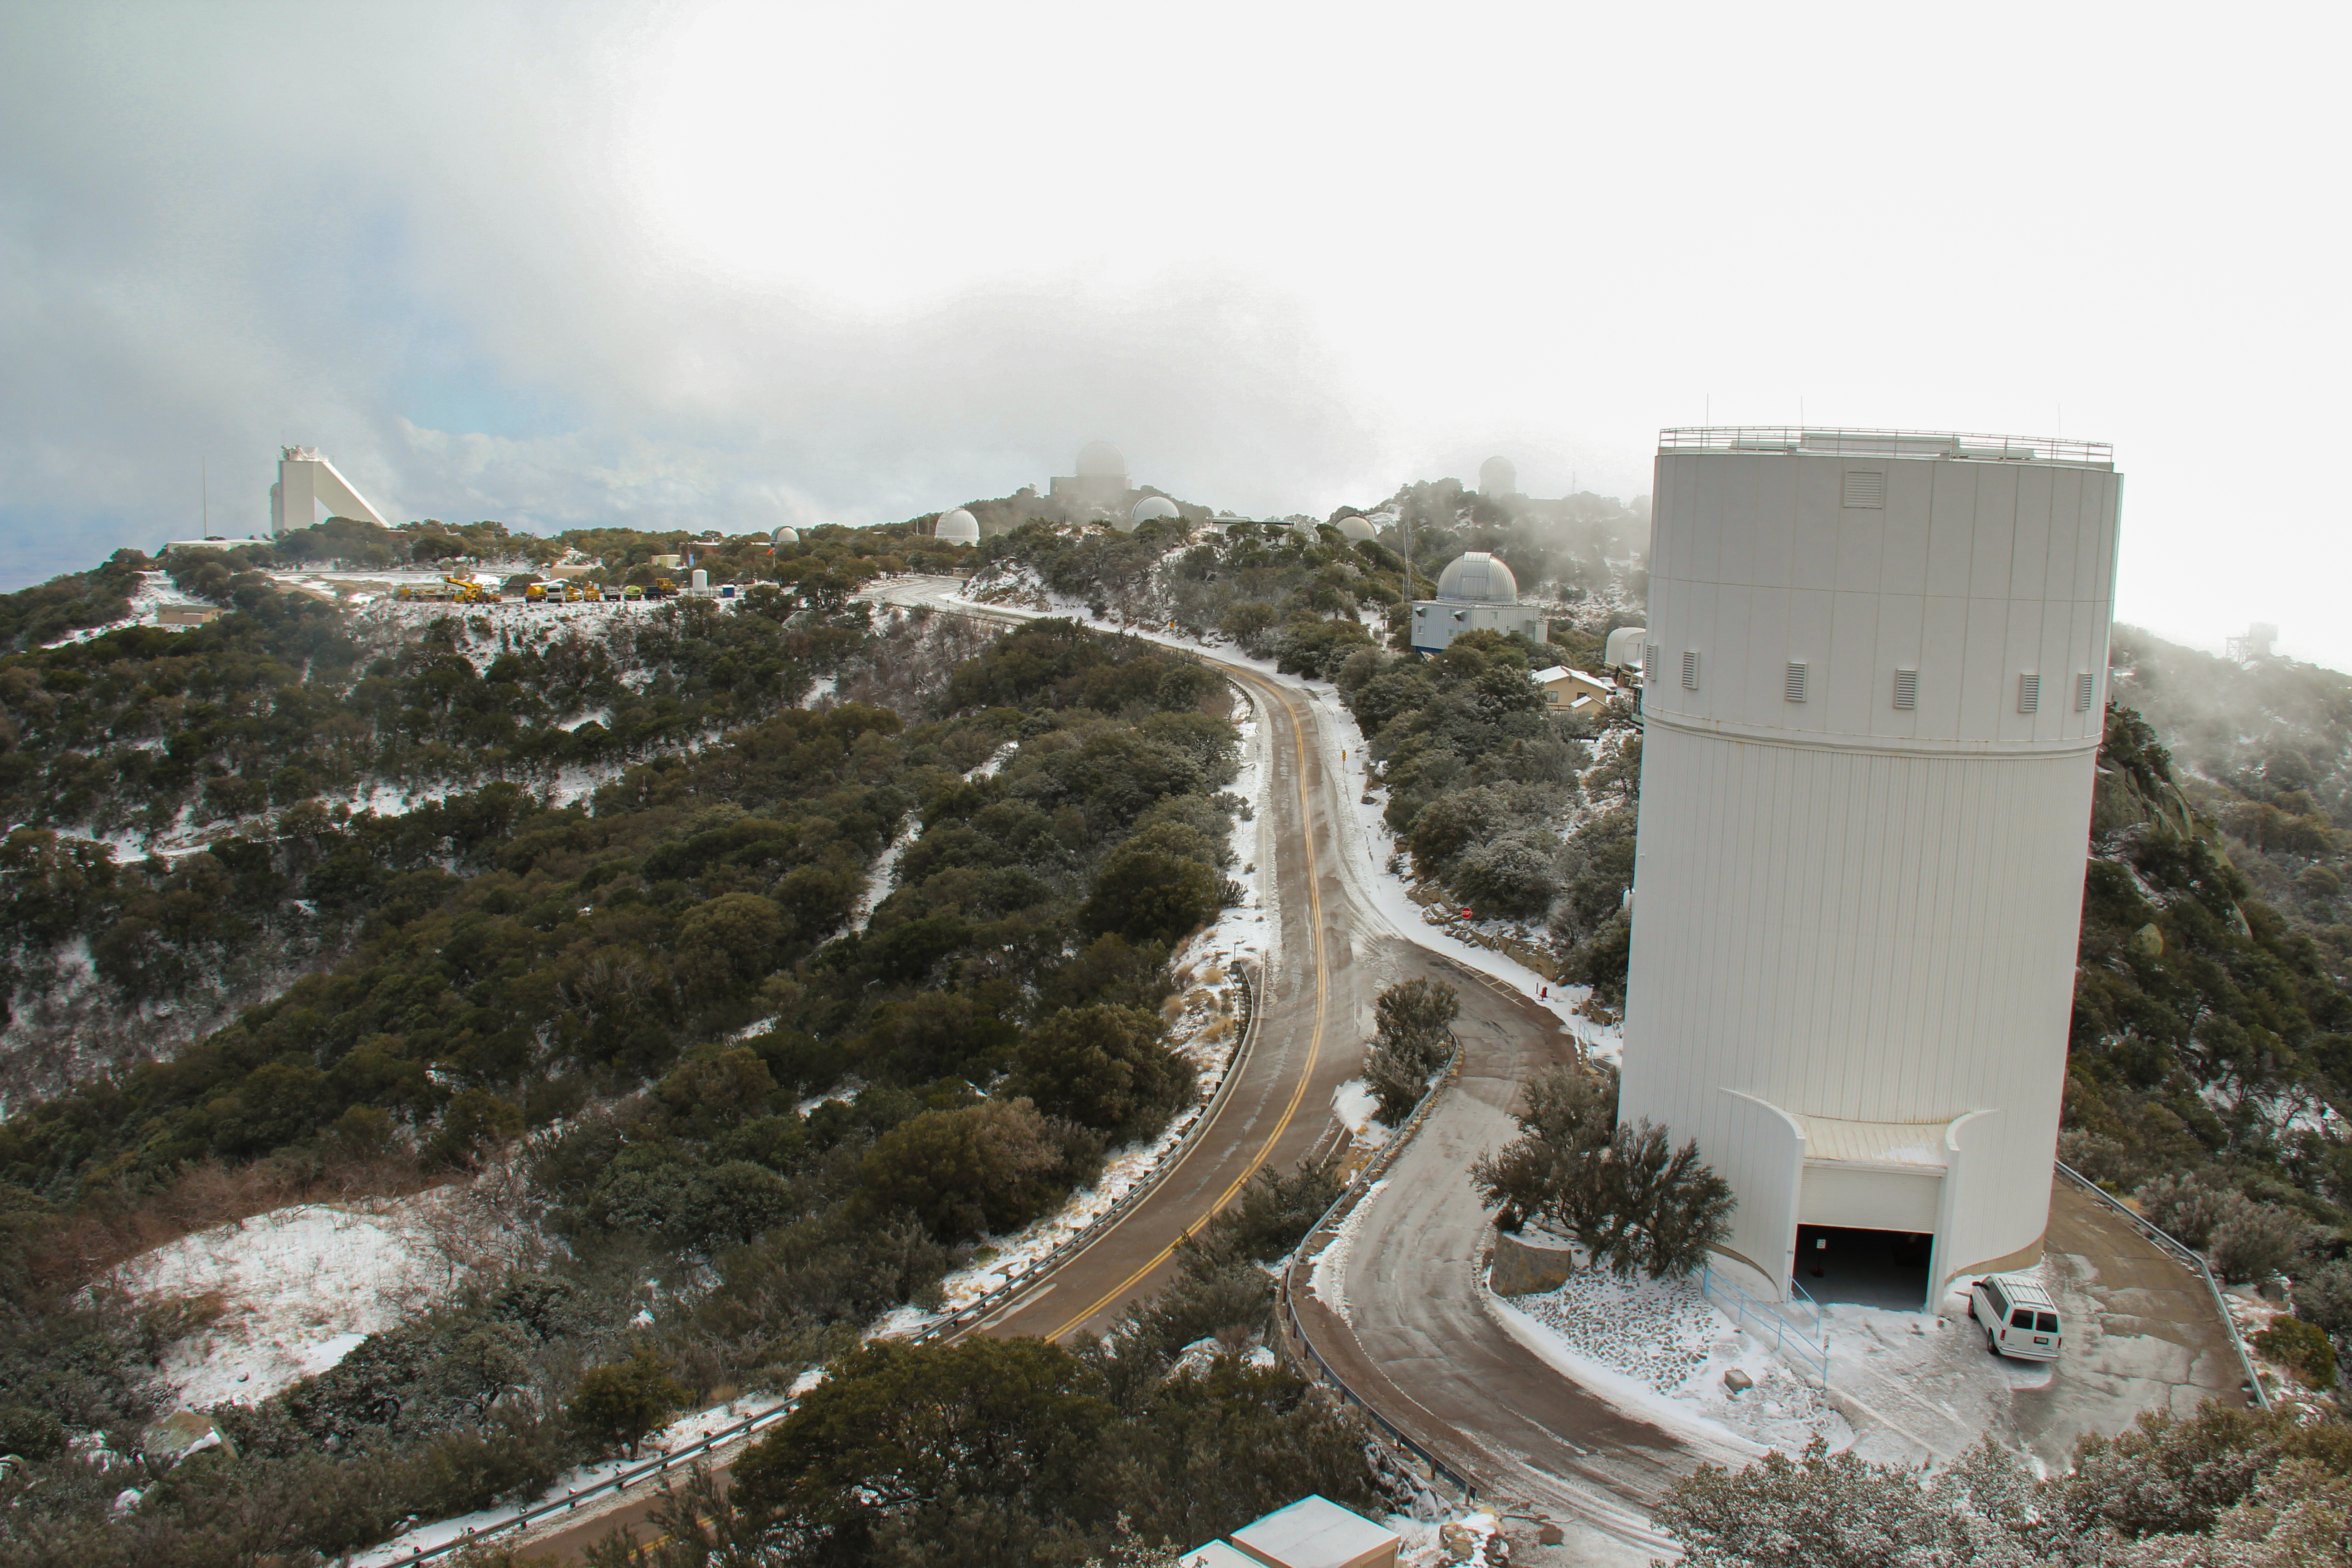

Bok Telescope on Kitt Peak National Observatory

The Bok Telescope (front) on Kitt Peak National Observatory, AZ.

Credit: KPNO/NOIRLab/NSF/AURA/P. Marenfeld